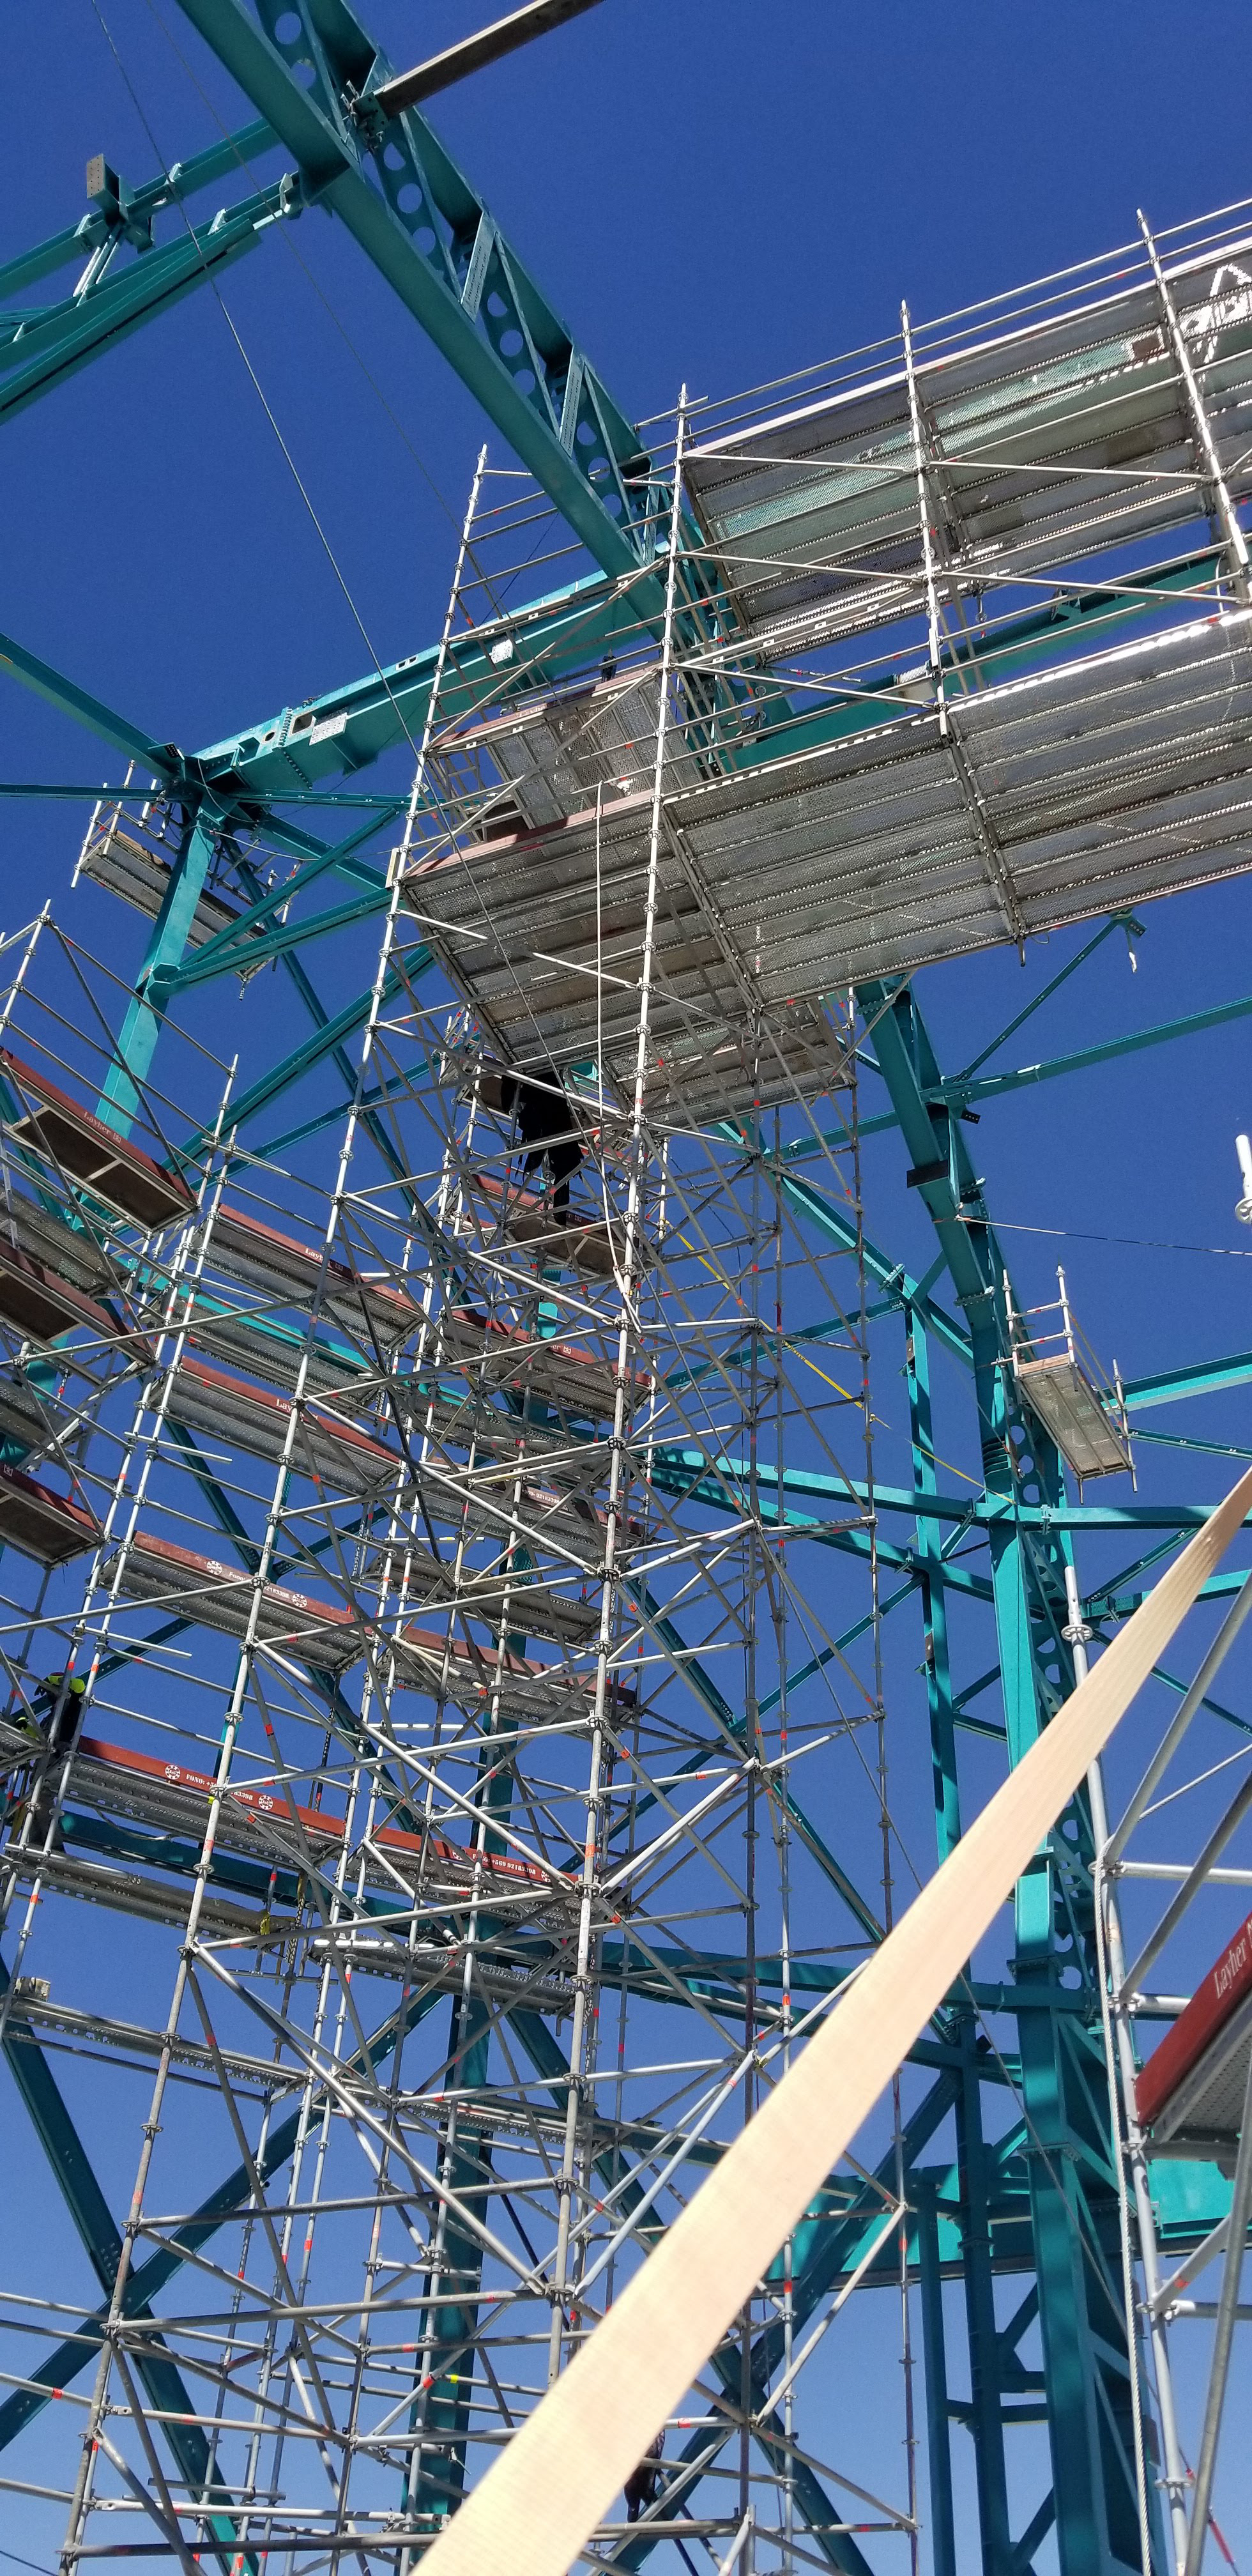

Summit Construction Progress March 2019

The summit has been buzzing with activity this month; highlights include the ongoing assembly and verification of the Coating Plant, Secondary Mirror (M2) cell assembly unpacking and integration with the M2 cart, and progress on the Dome, including installation of the side wall purlins and upper dome platform.

Credit: Rubin Observatory/NSF/AURA